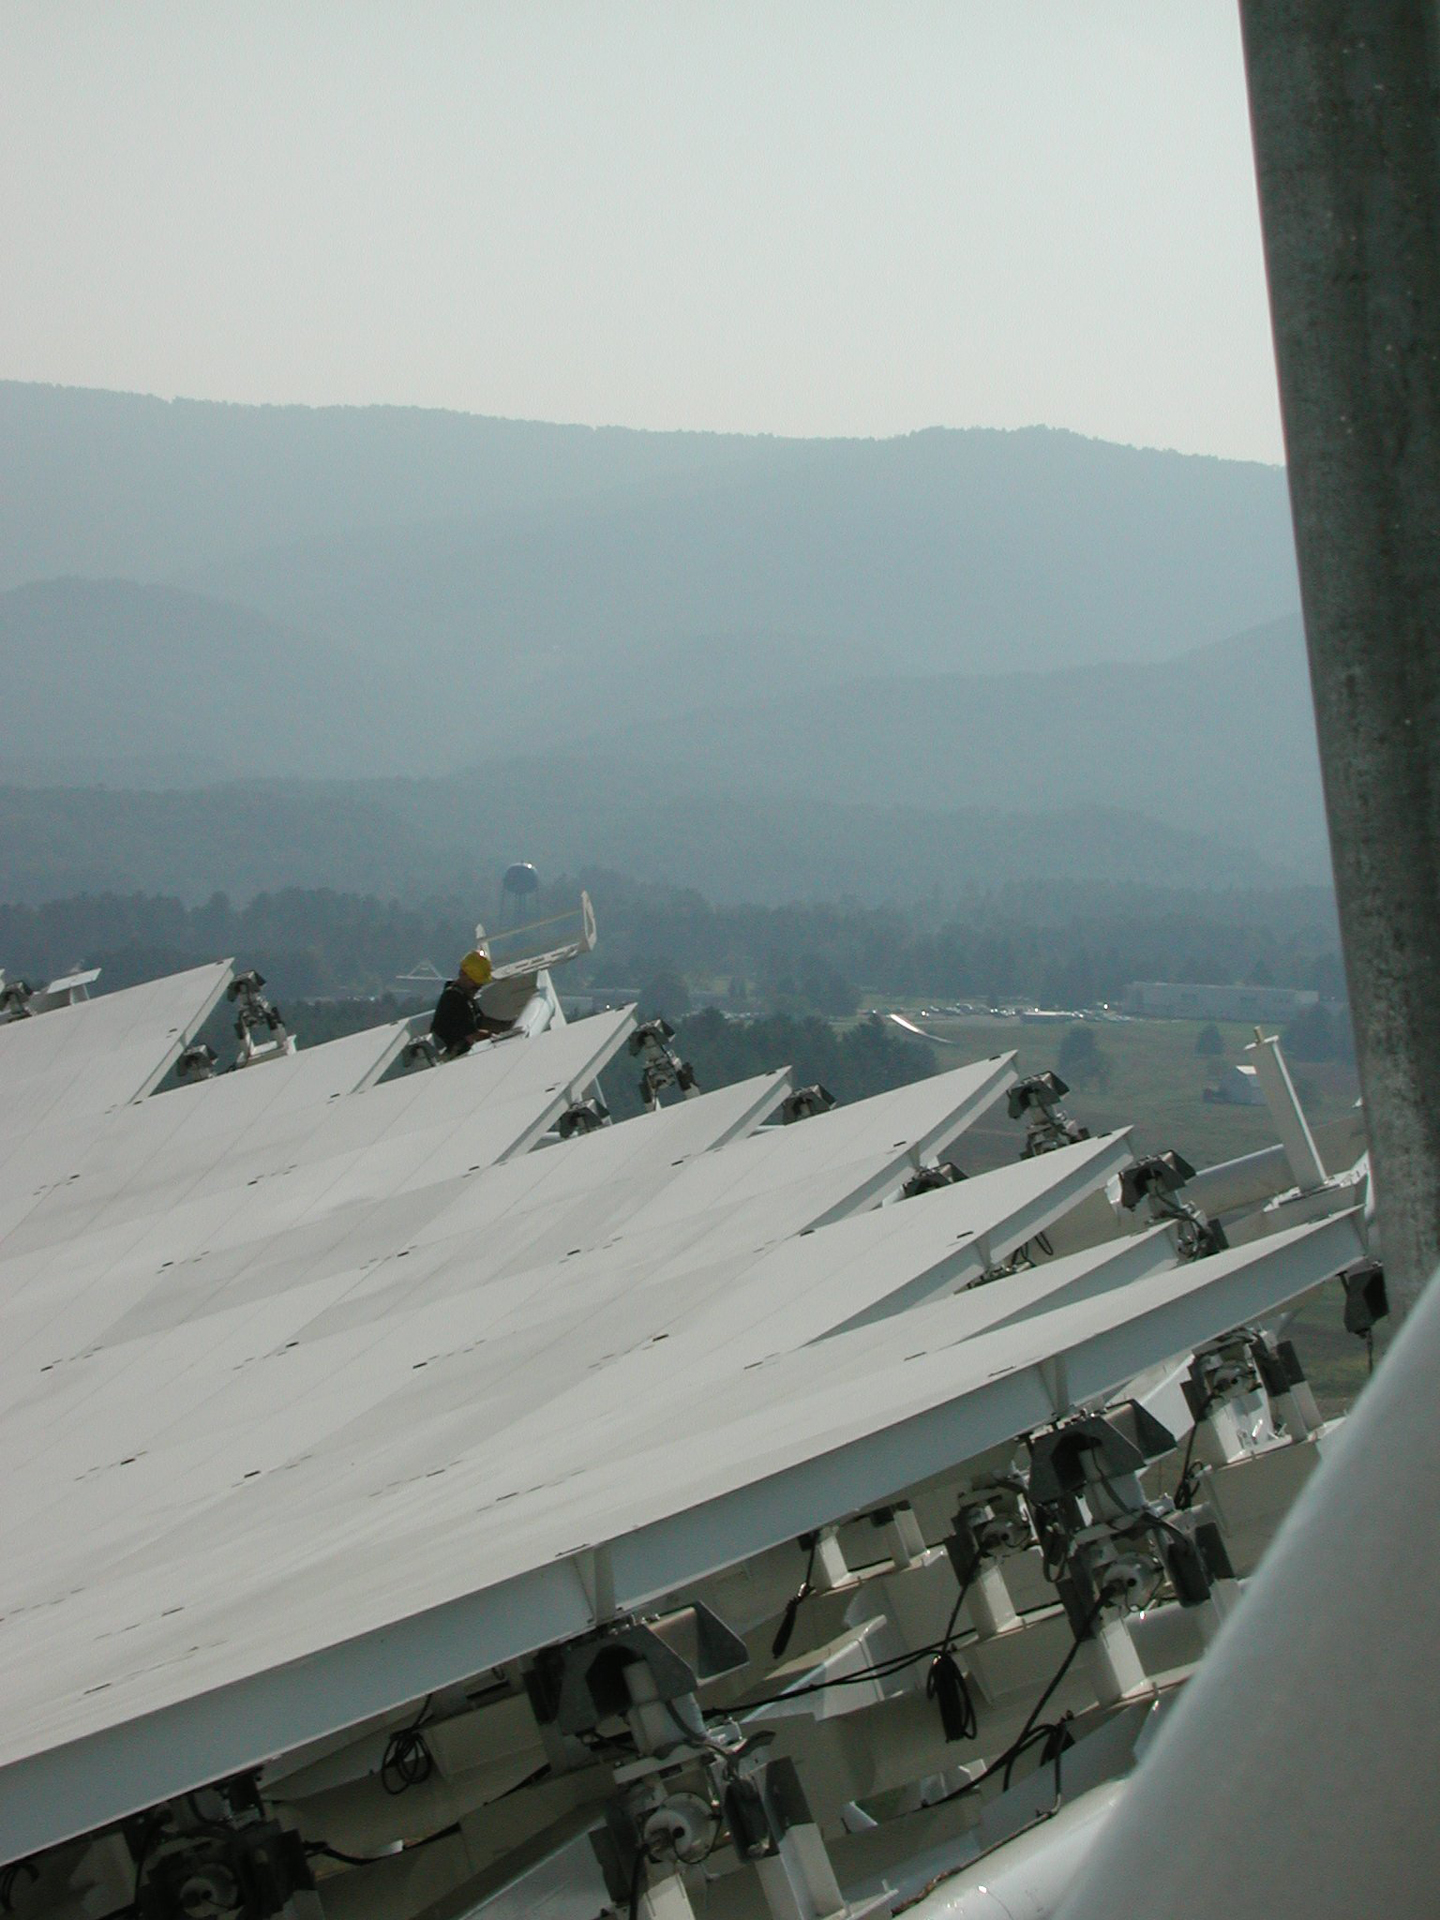

Actuator Motors

Each of the Green Bank Telescope's 2004 surface panels is adjusted by a small, computer-controlled motor called an actuator, seen here at the edge of the dish. The 2.3-acre surface of the GBT requires 2209 actuators to maintain its accurate surface shape.

Credit: NRAO/AUI/NSF